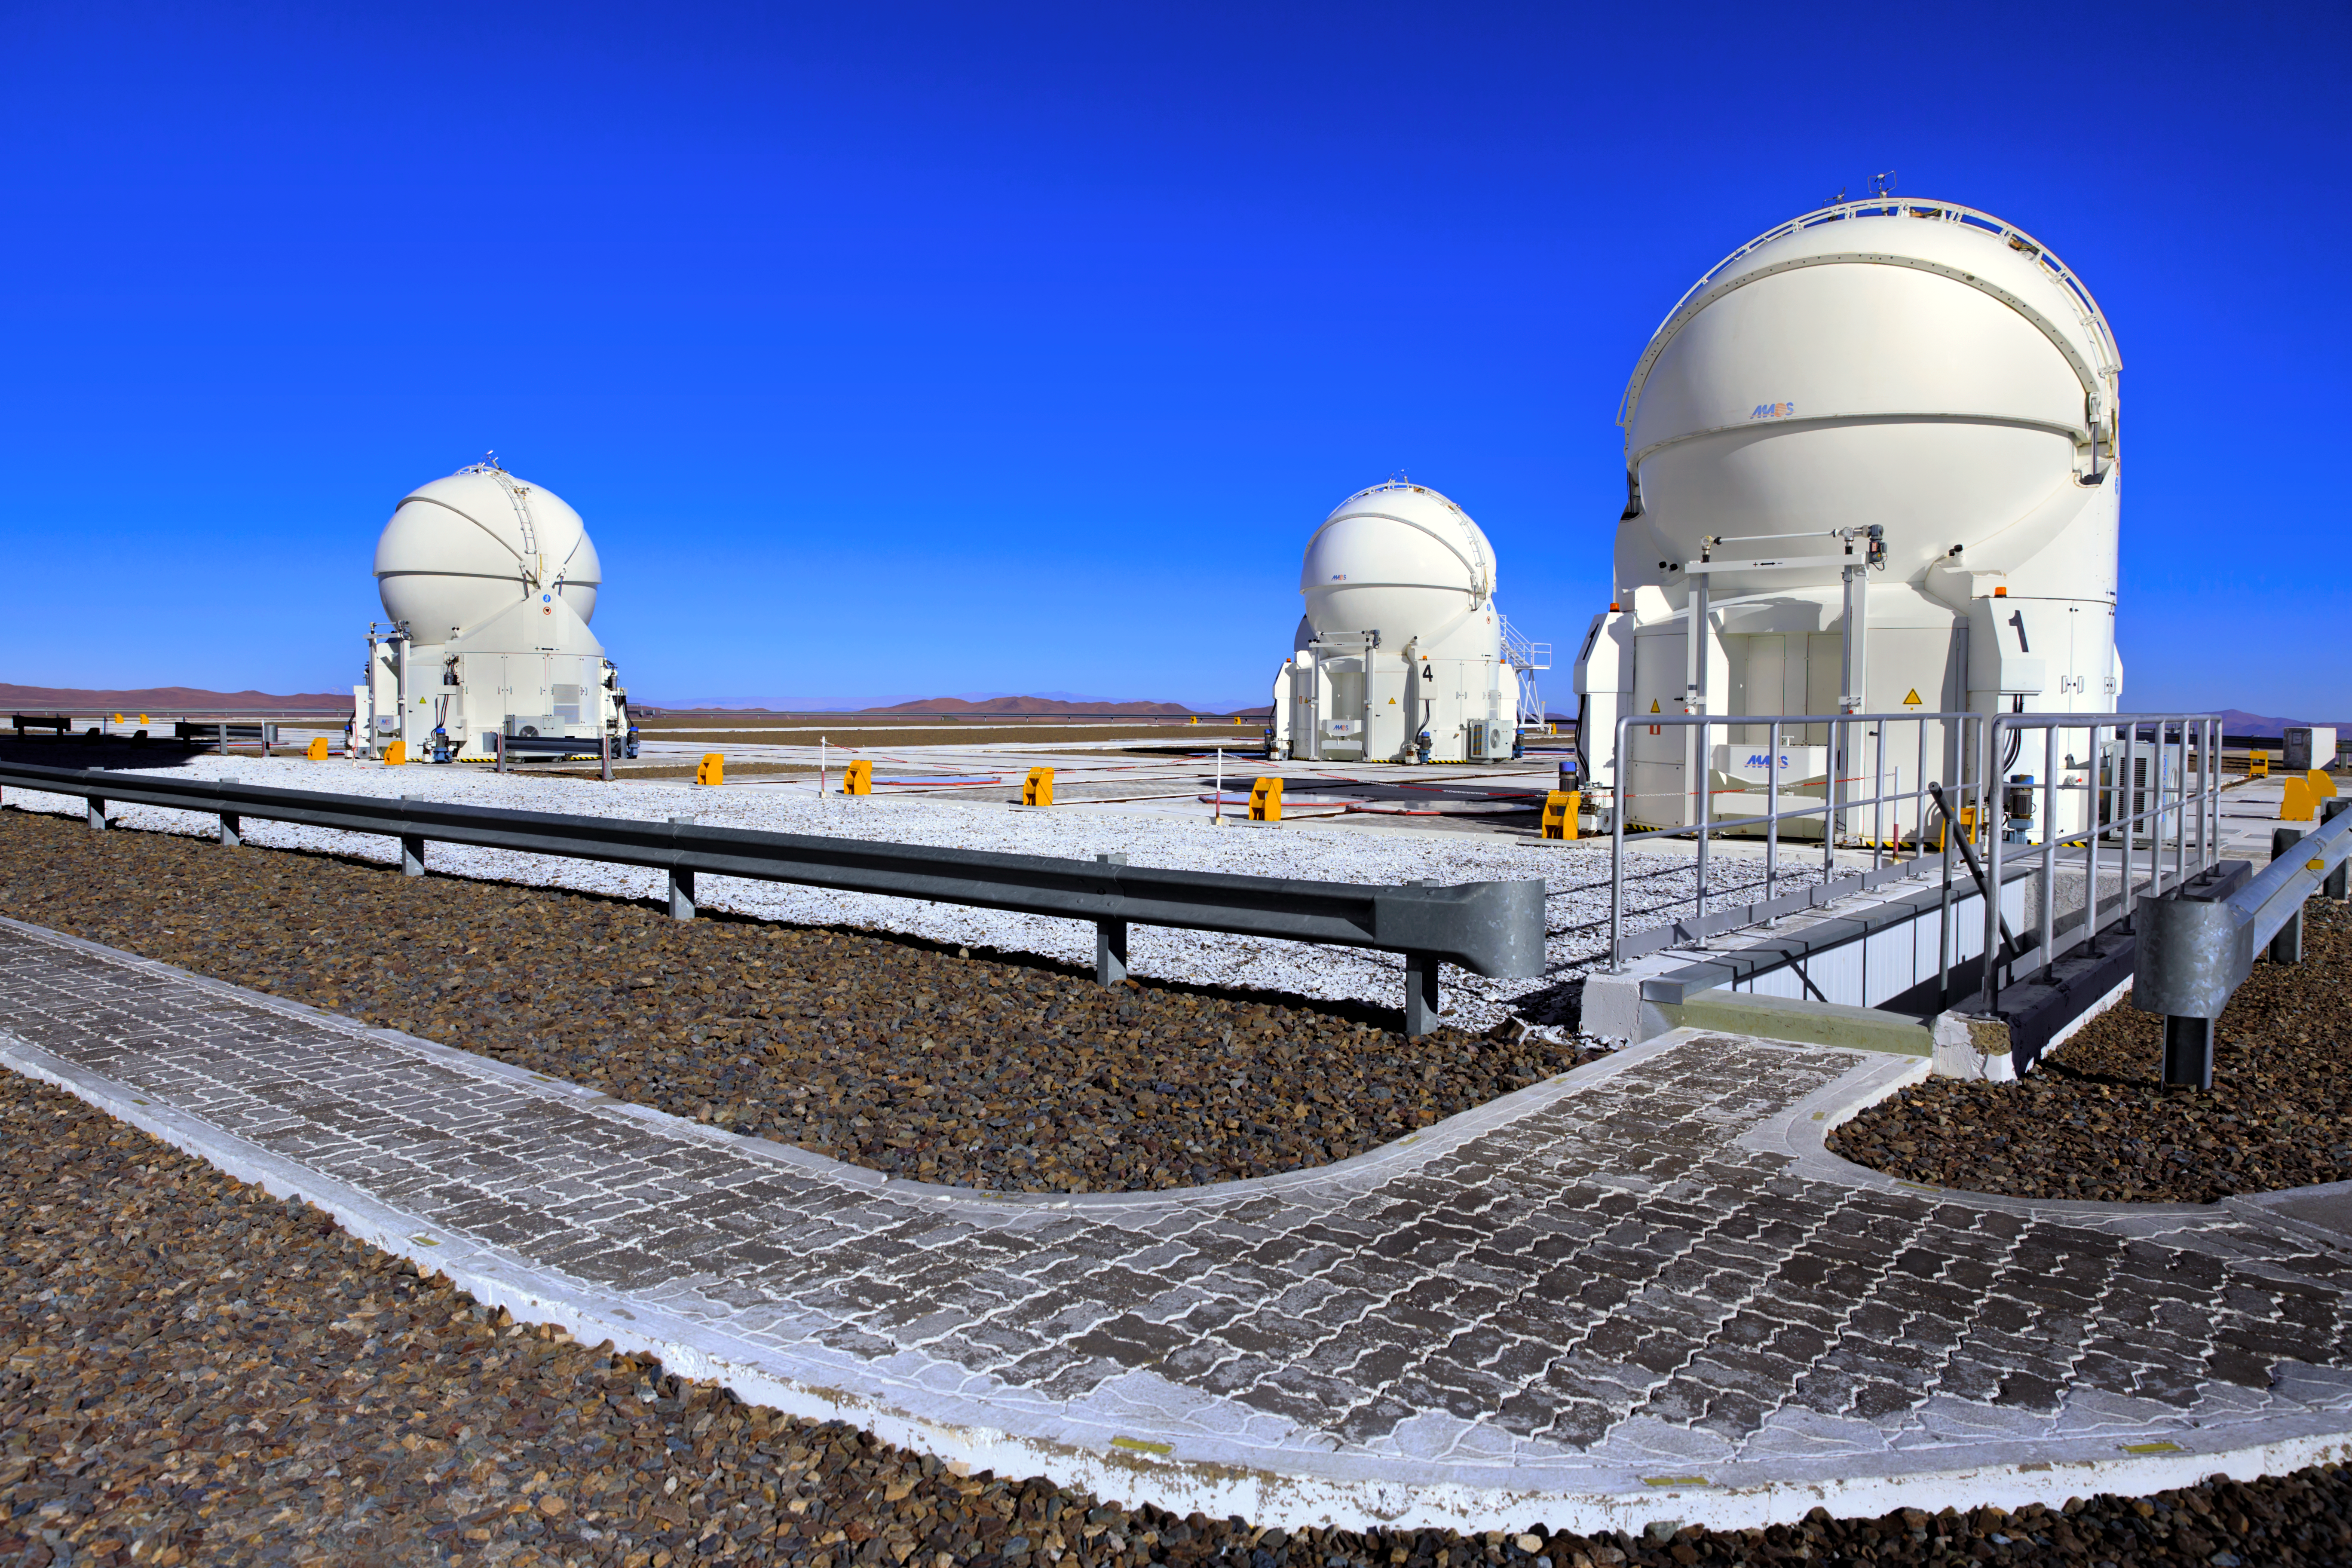

Auxiliary Telescopes on Paranal platform

Three of the four Auxiliary Telescopes (ATs) standing under a crispy blue Chilean sky at ESO's Paranal Observatory. Visible in this picture are their characteristic round enclosures, made from two sets of three segments, which open and close to protect the delicate 1.8m diameter telescope from the harsh conditions of the Atacama desert.

Credit: ESO/M. Claro